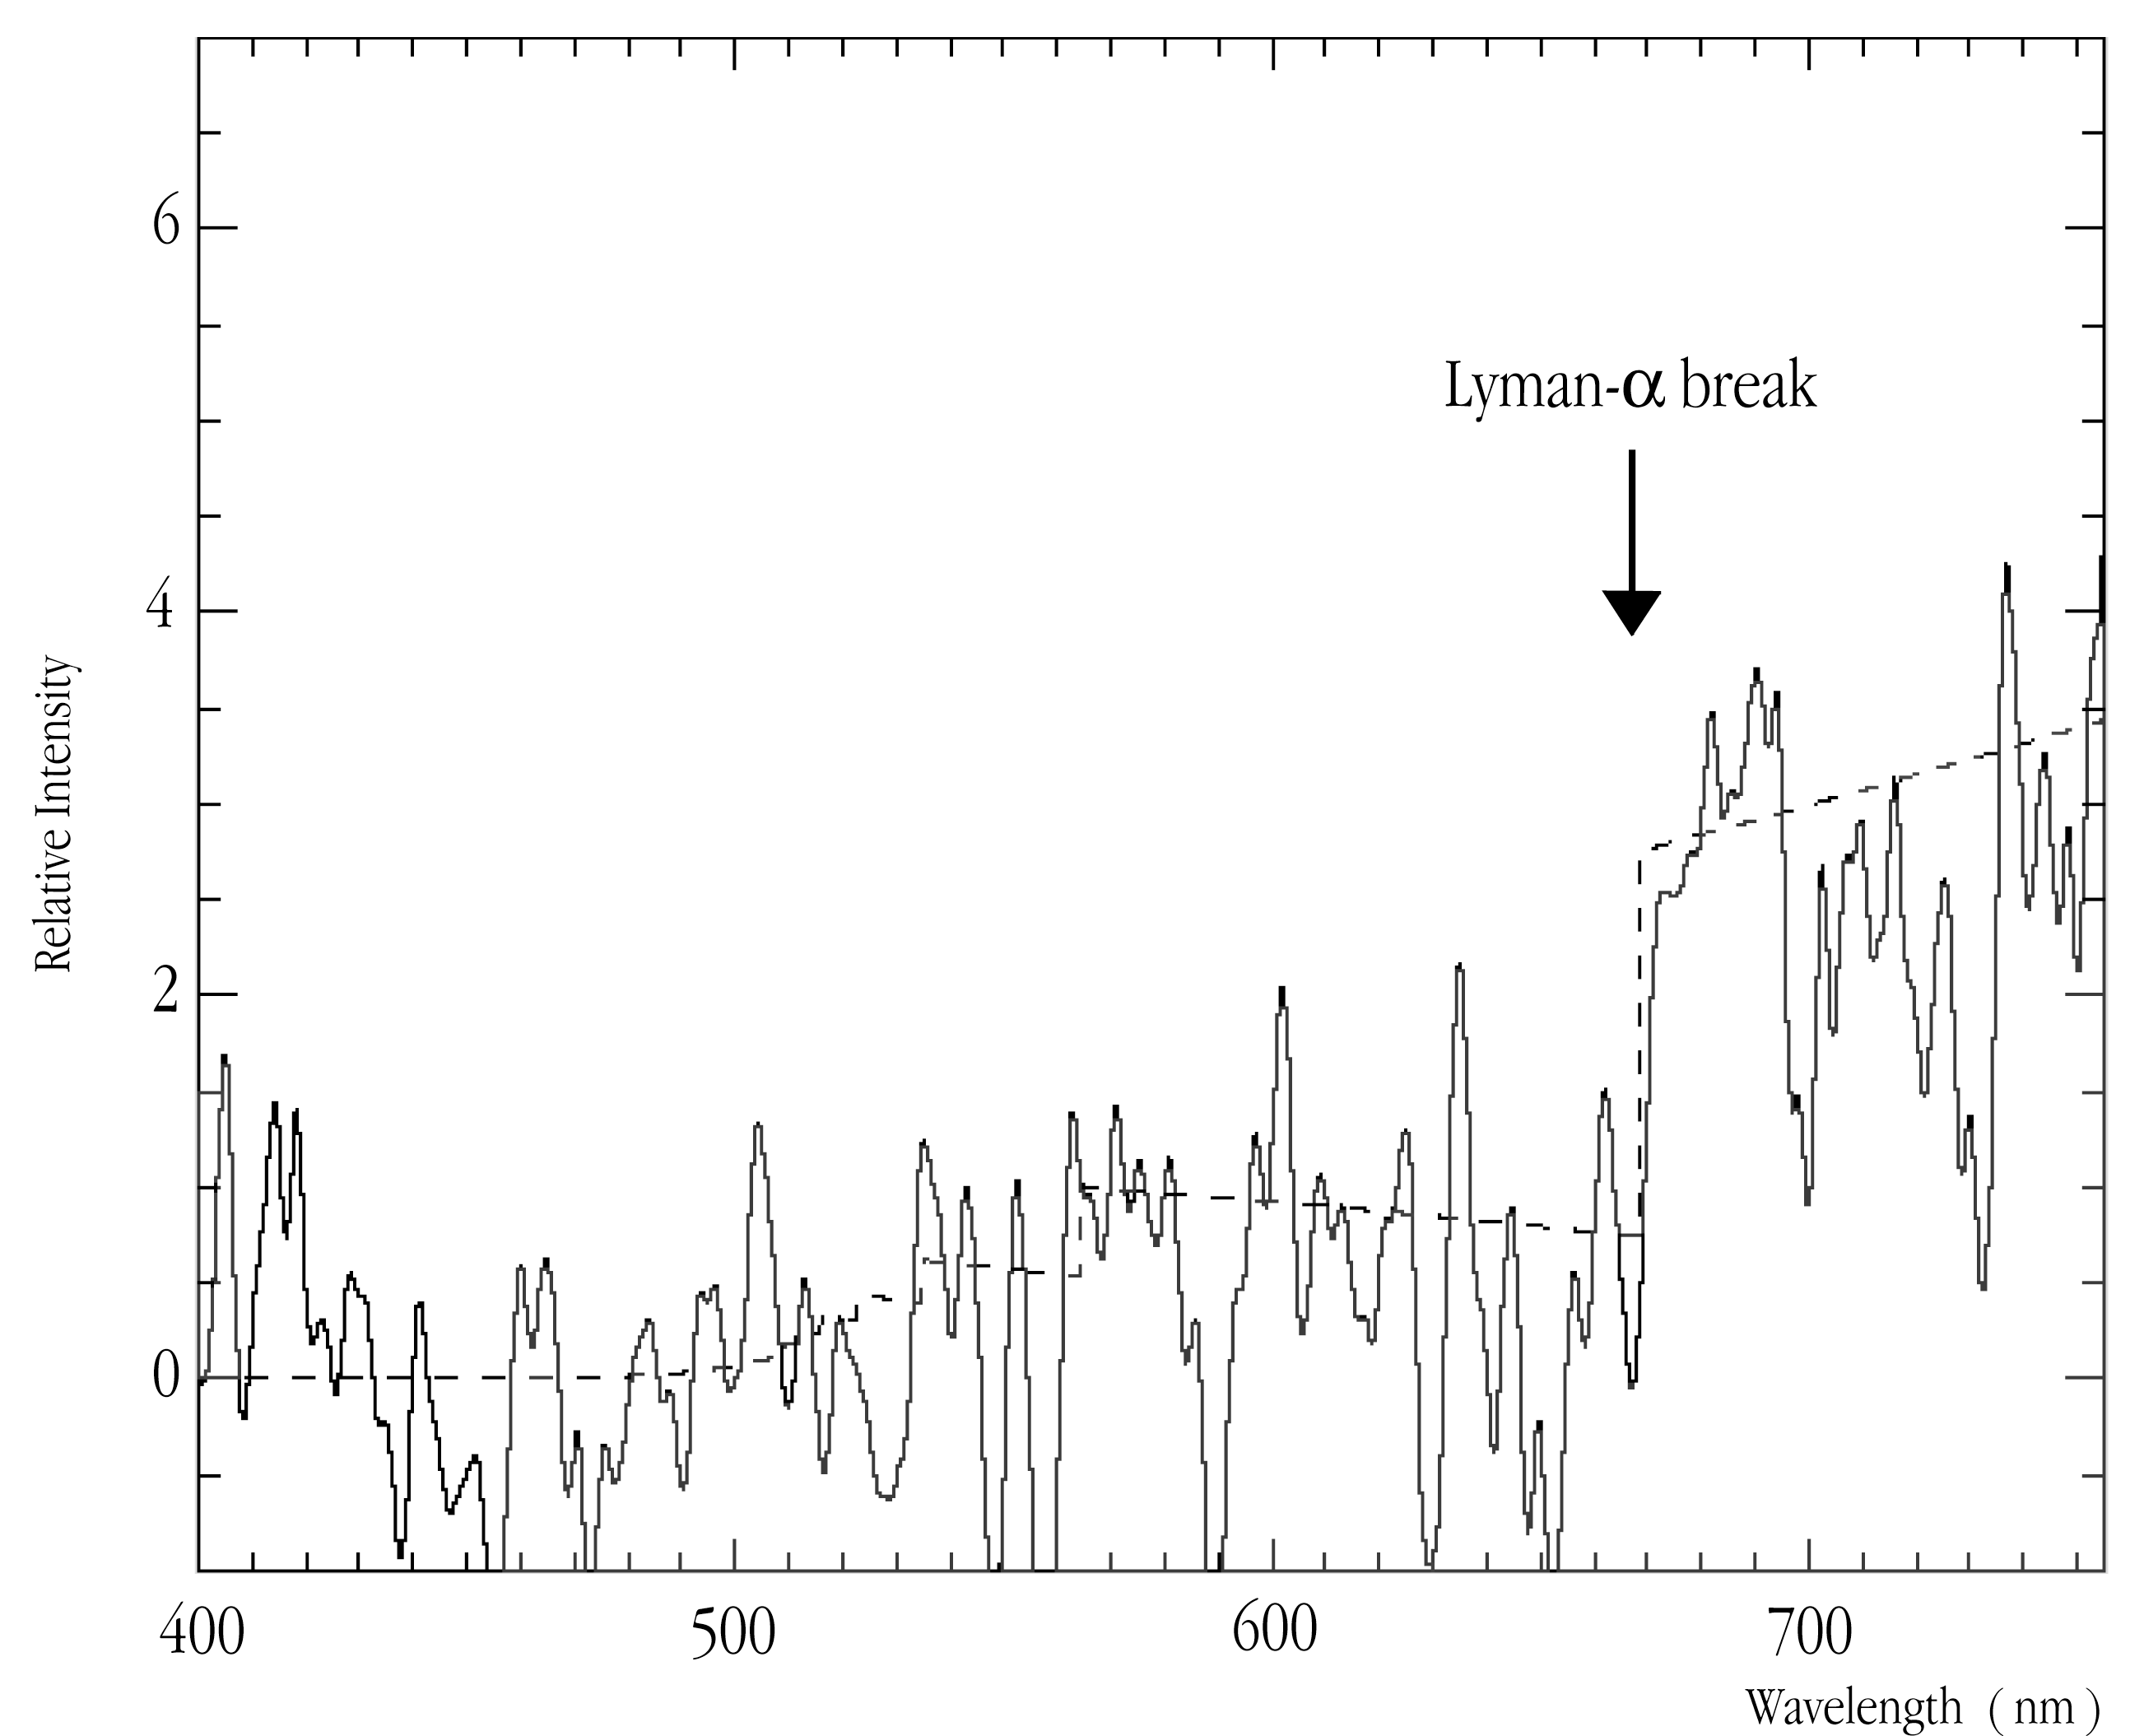

Spectrum of the optical counterpart of GRB 000131

This image shows the spectrum of the afterglow of GRB 000131, obtained during a 3-hr exposure with the FORS1 multi-mode instrument at VLT ANTU on February 8, 2000. The "Lyman-alpha break" at wavelength 670.1 nm is indicated.

Technical information: The spectrum was obtained during a 3-hr exposure with the FORS1 multi-mode instrument at VLT ANTU on February 8, 2000, when the object's magnitude was only R = 25.3. The mean levels of the spectral continua on either side of the redshifted "Lyman-alpha break" at wavelength 670.1 nm are indicated.

Credit: ESO